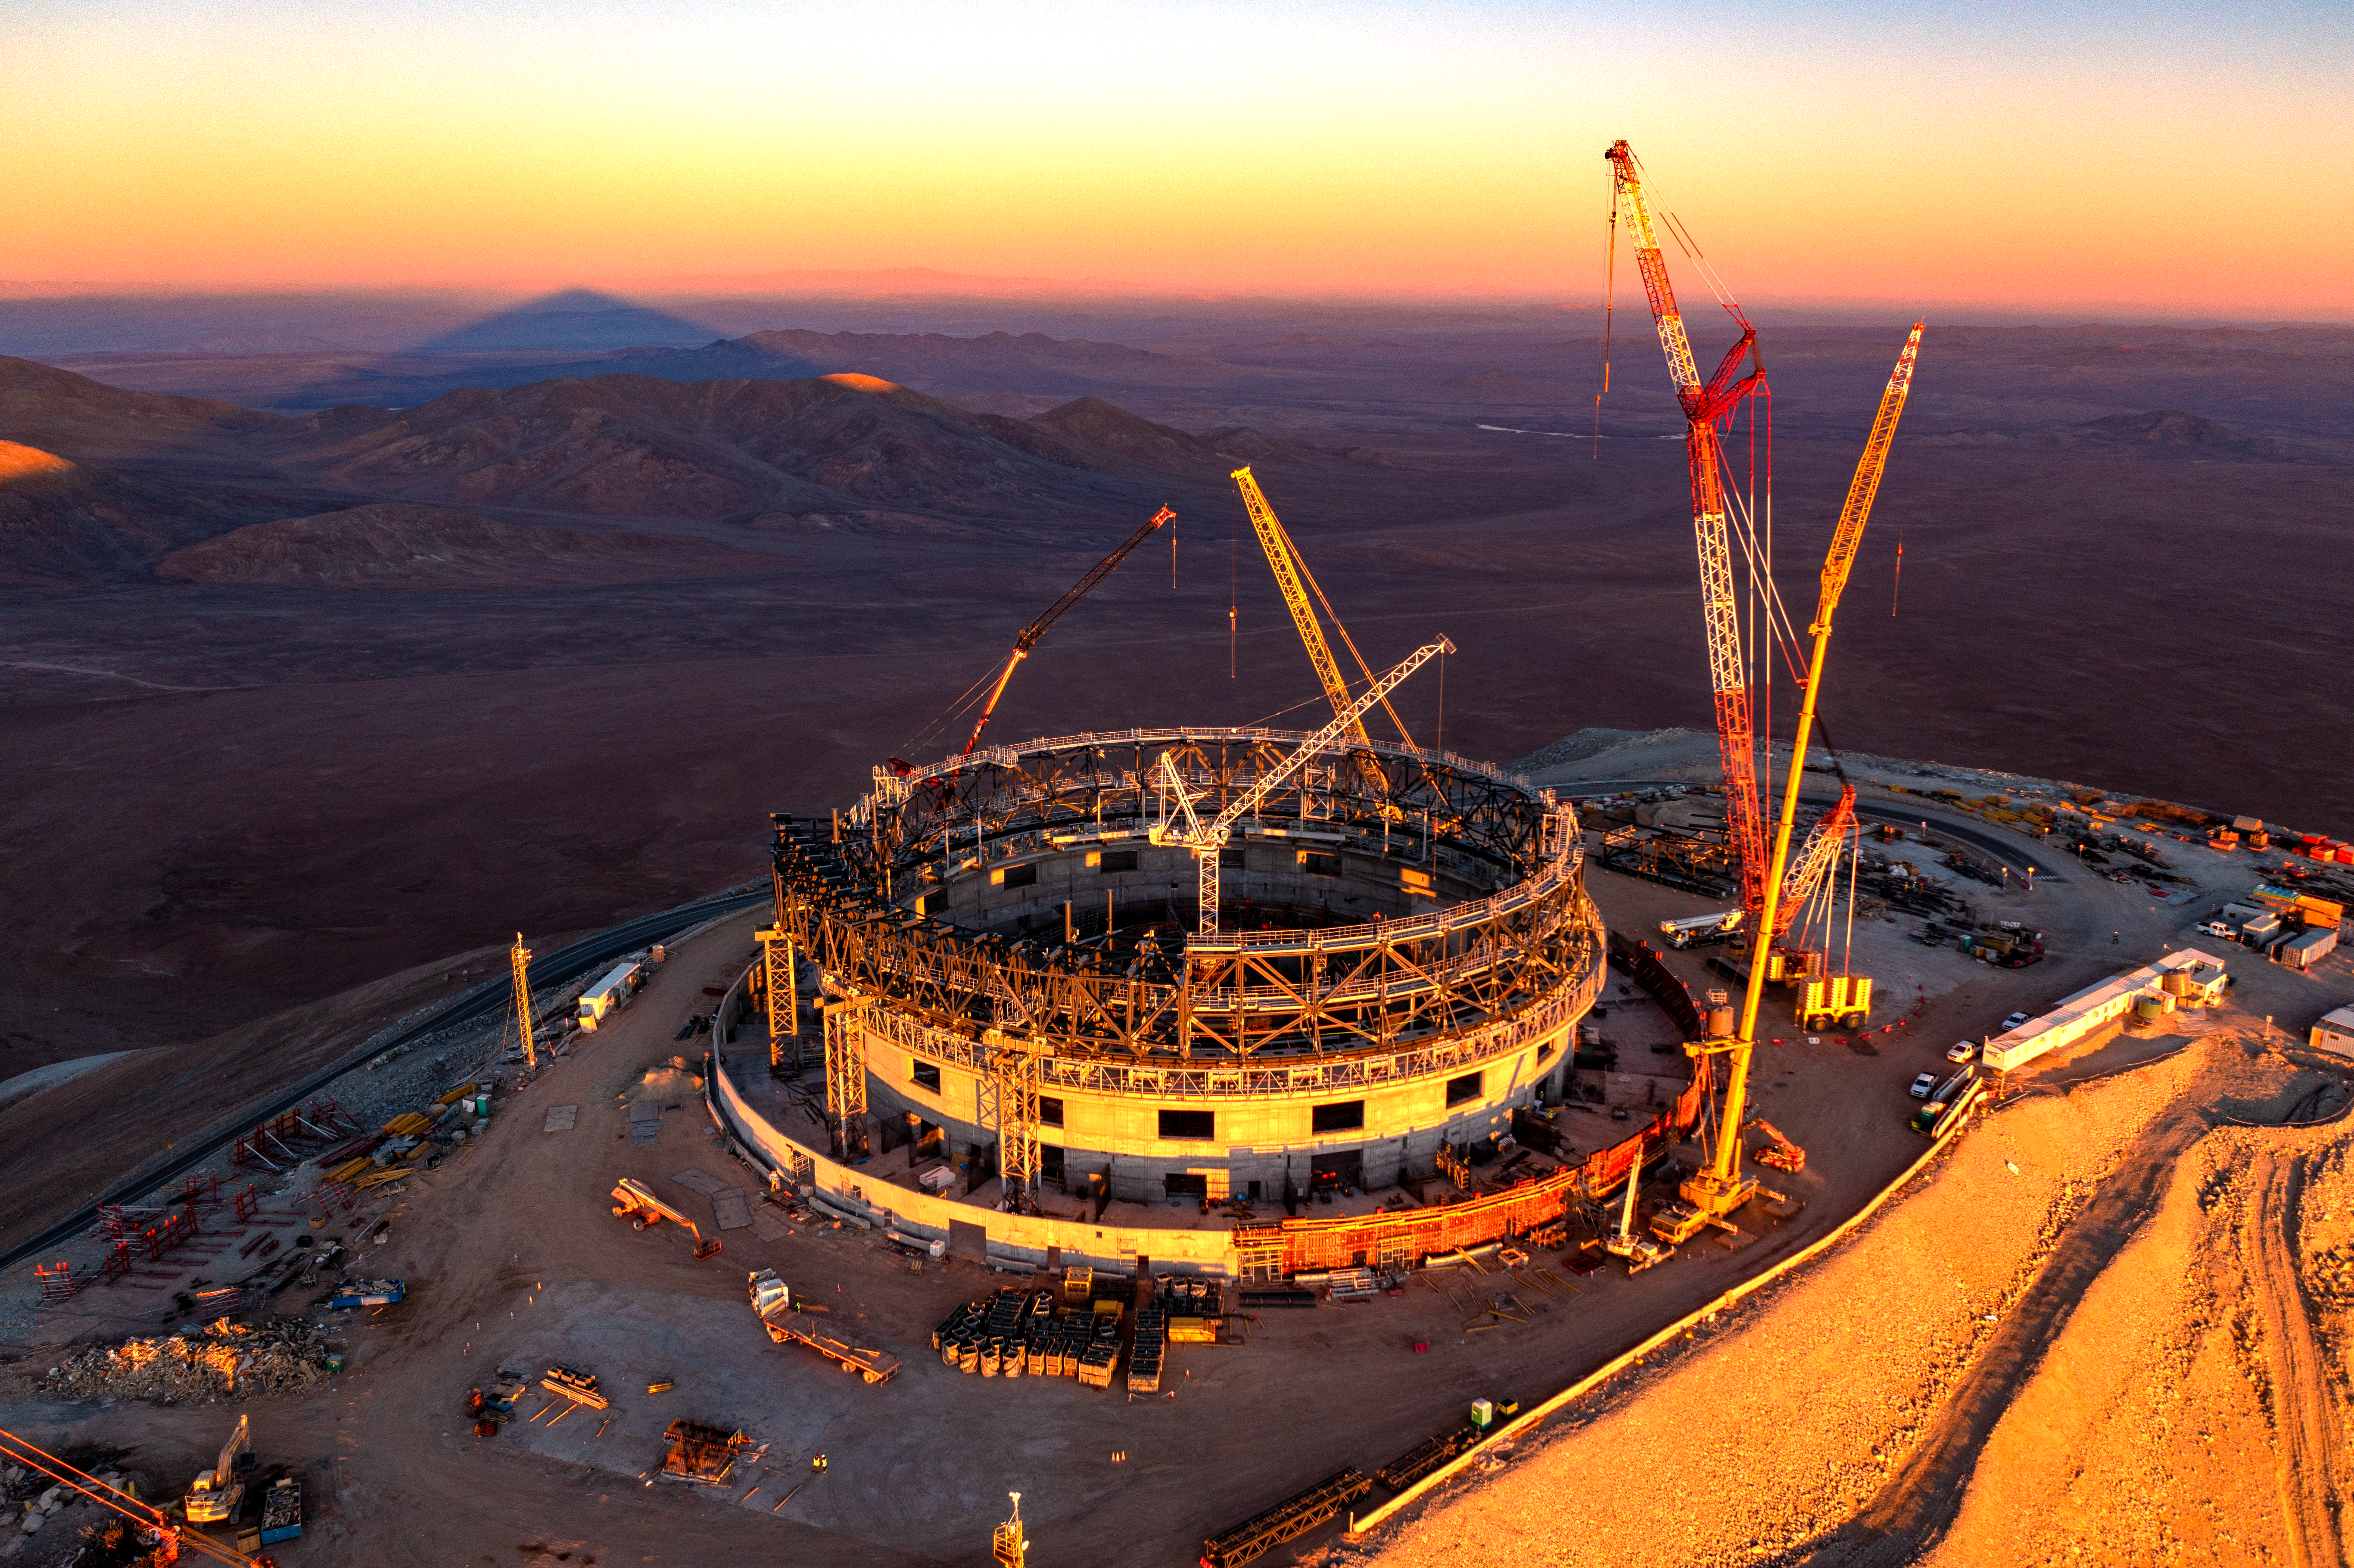

Sunset at the ELT construction site

Taken at sunset in June 2023, this image shows ESO’s Extremely Large Telescope (ELT) under construction at Cerro Armazones, a mountain at an altitude of about 3000 metres. Nestled in the Chilean Atacama Desert, the giant dome will host the telescope with a 39-metre diameter primary mirror and several instruments. On top of the round concrete base there is a network of steel beams which are mounted on a rail inserted into trolleys. Thanks to this movable structure, the entire dome will rotate and the telescope will be able to point at different parts of the sky.

Credit: Gerhard Hüdepohl (atacamaphoto.com)/ESO